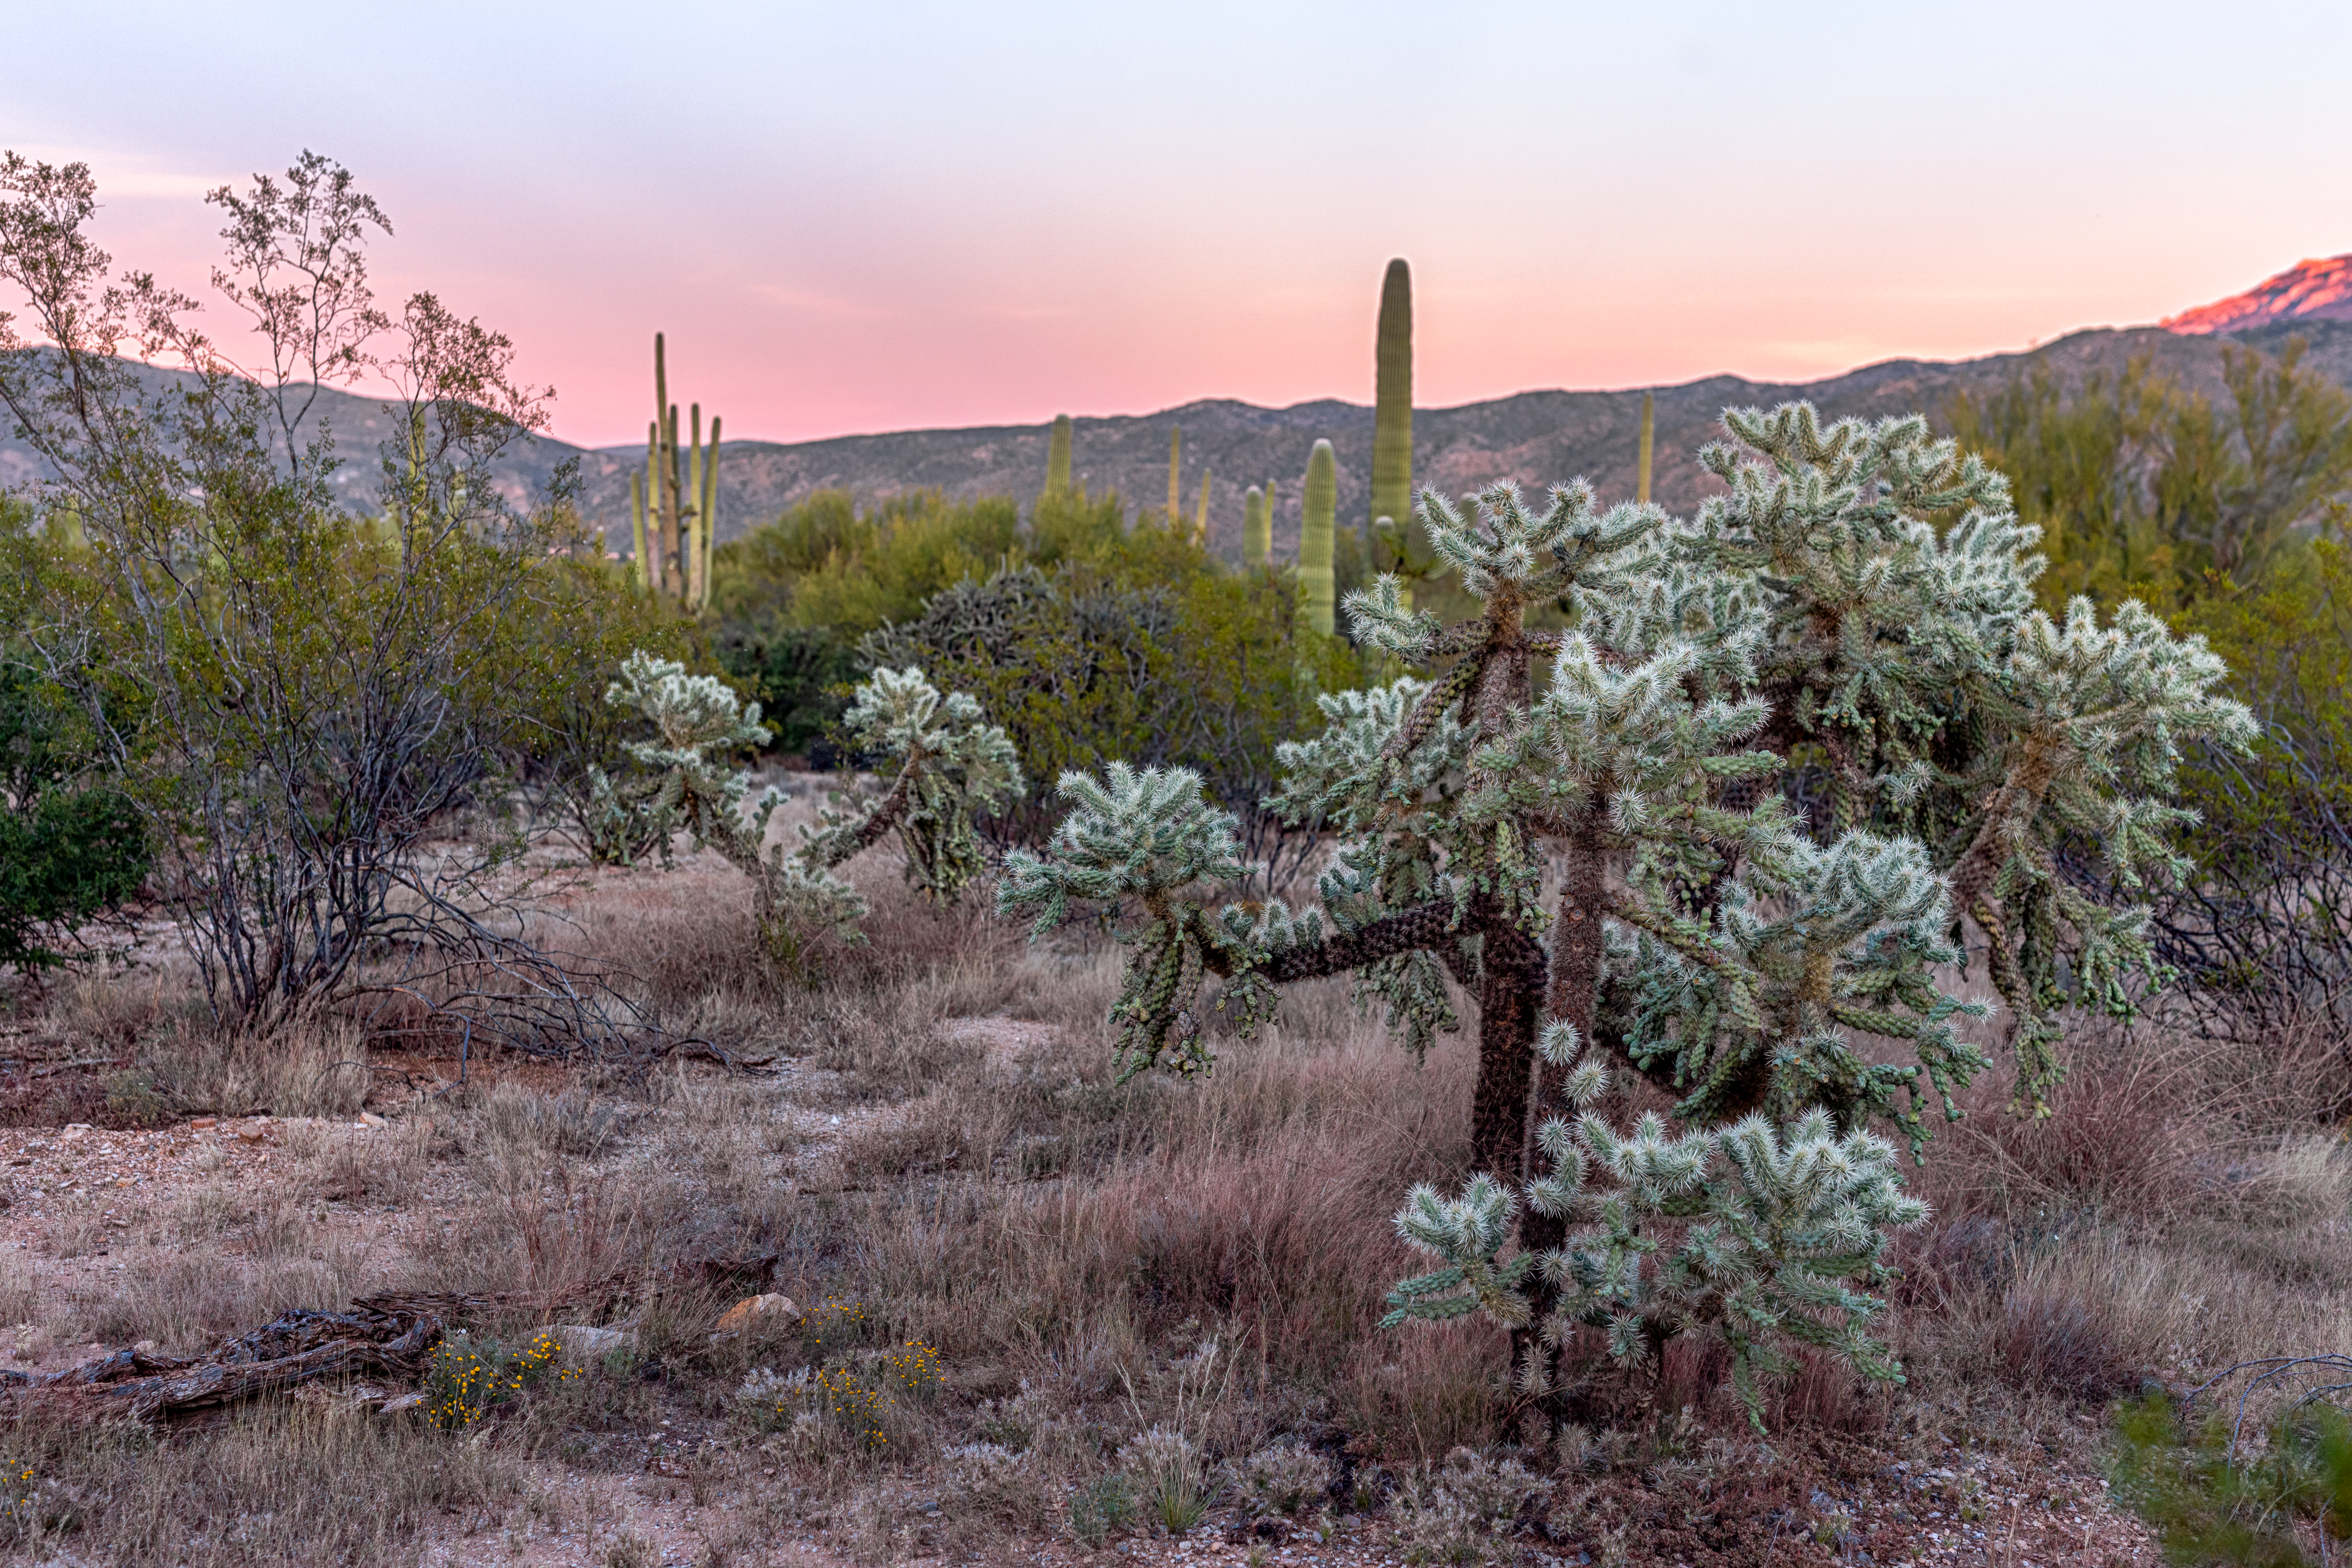

Sonoran Desert Vegetation

Common vegetation in the Sonoran Desert in Tucson.

Credit: NOIRLab/NSF/AURA/P. Horálek